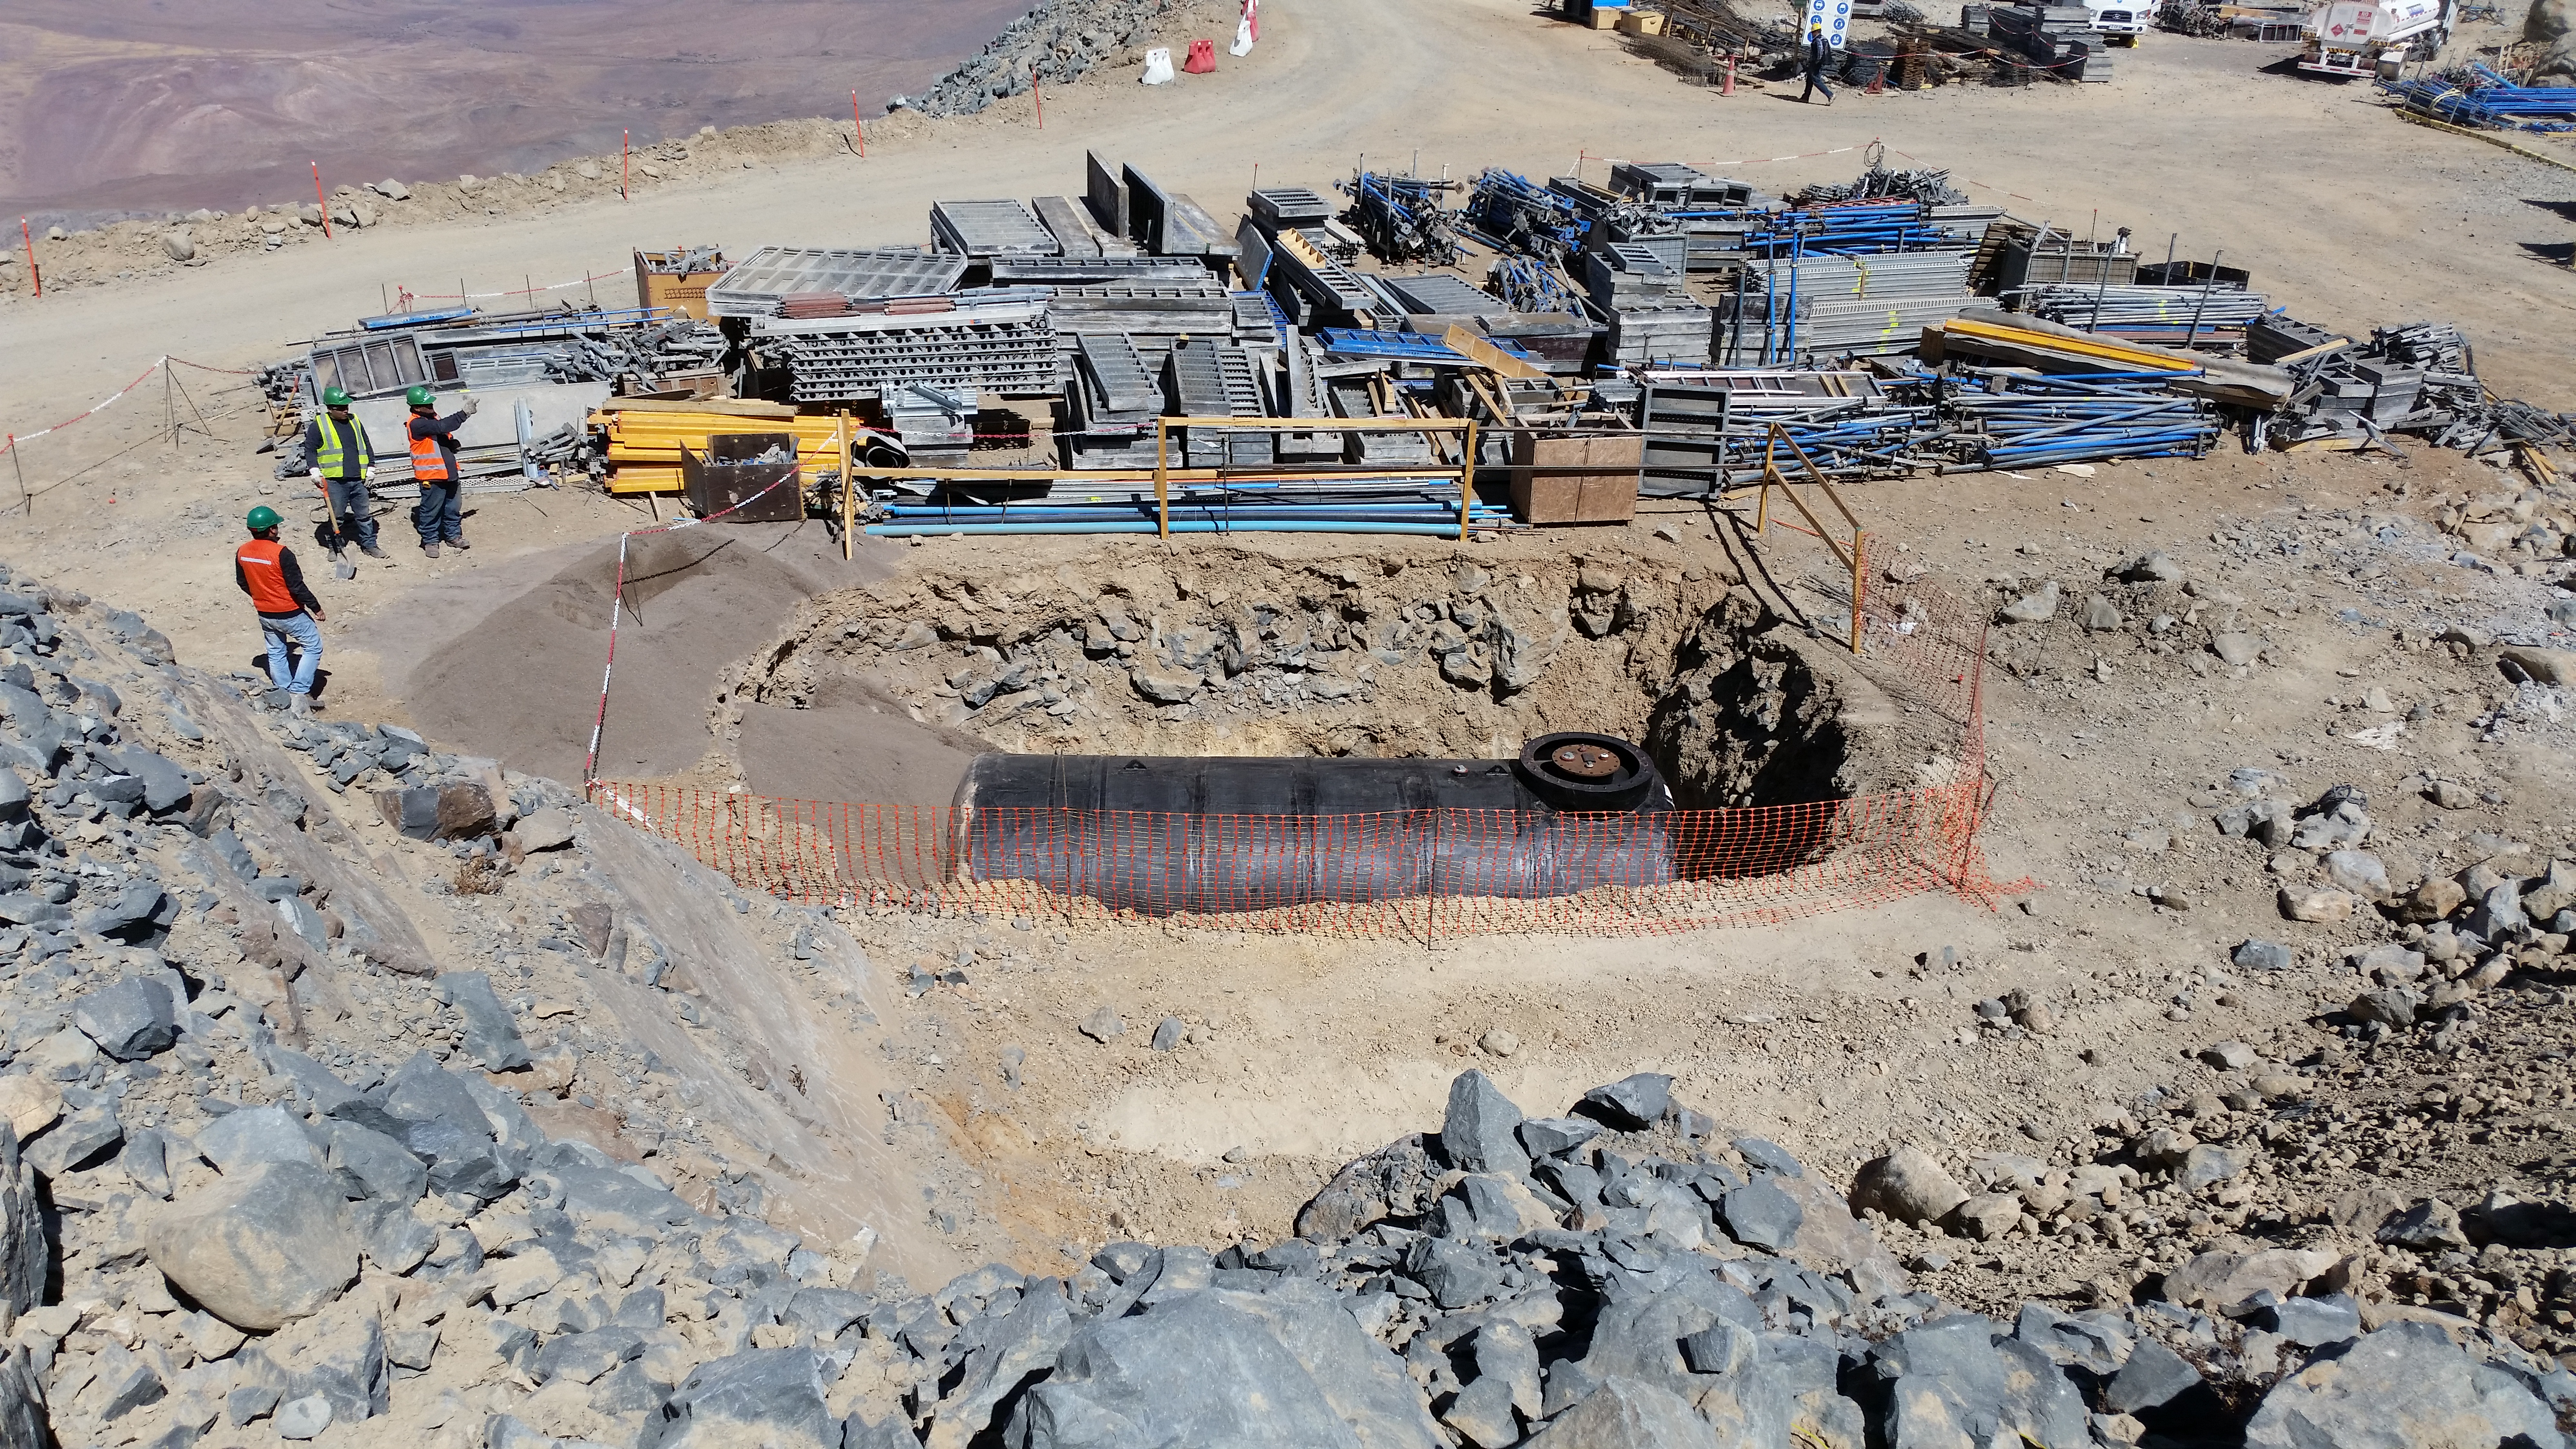

Diesel tank

Diesel tank installed in the final location.

Credit: Rubin Observatory/NSF/AURA